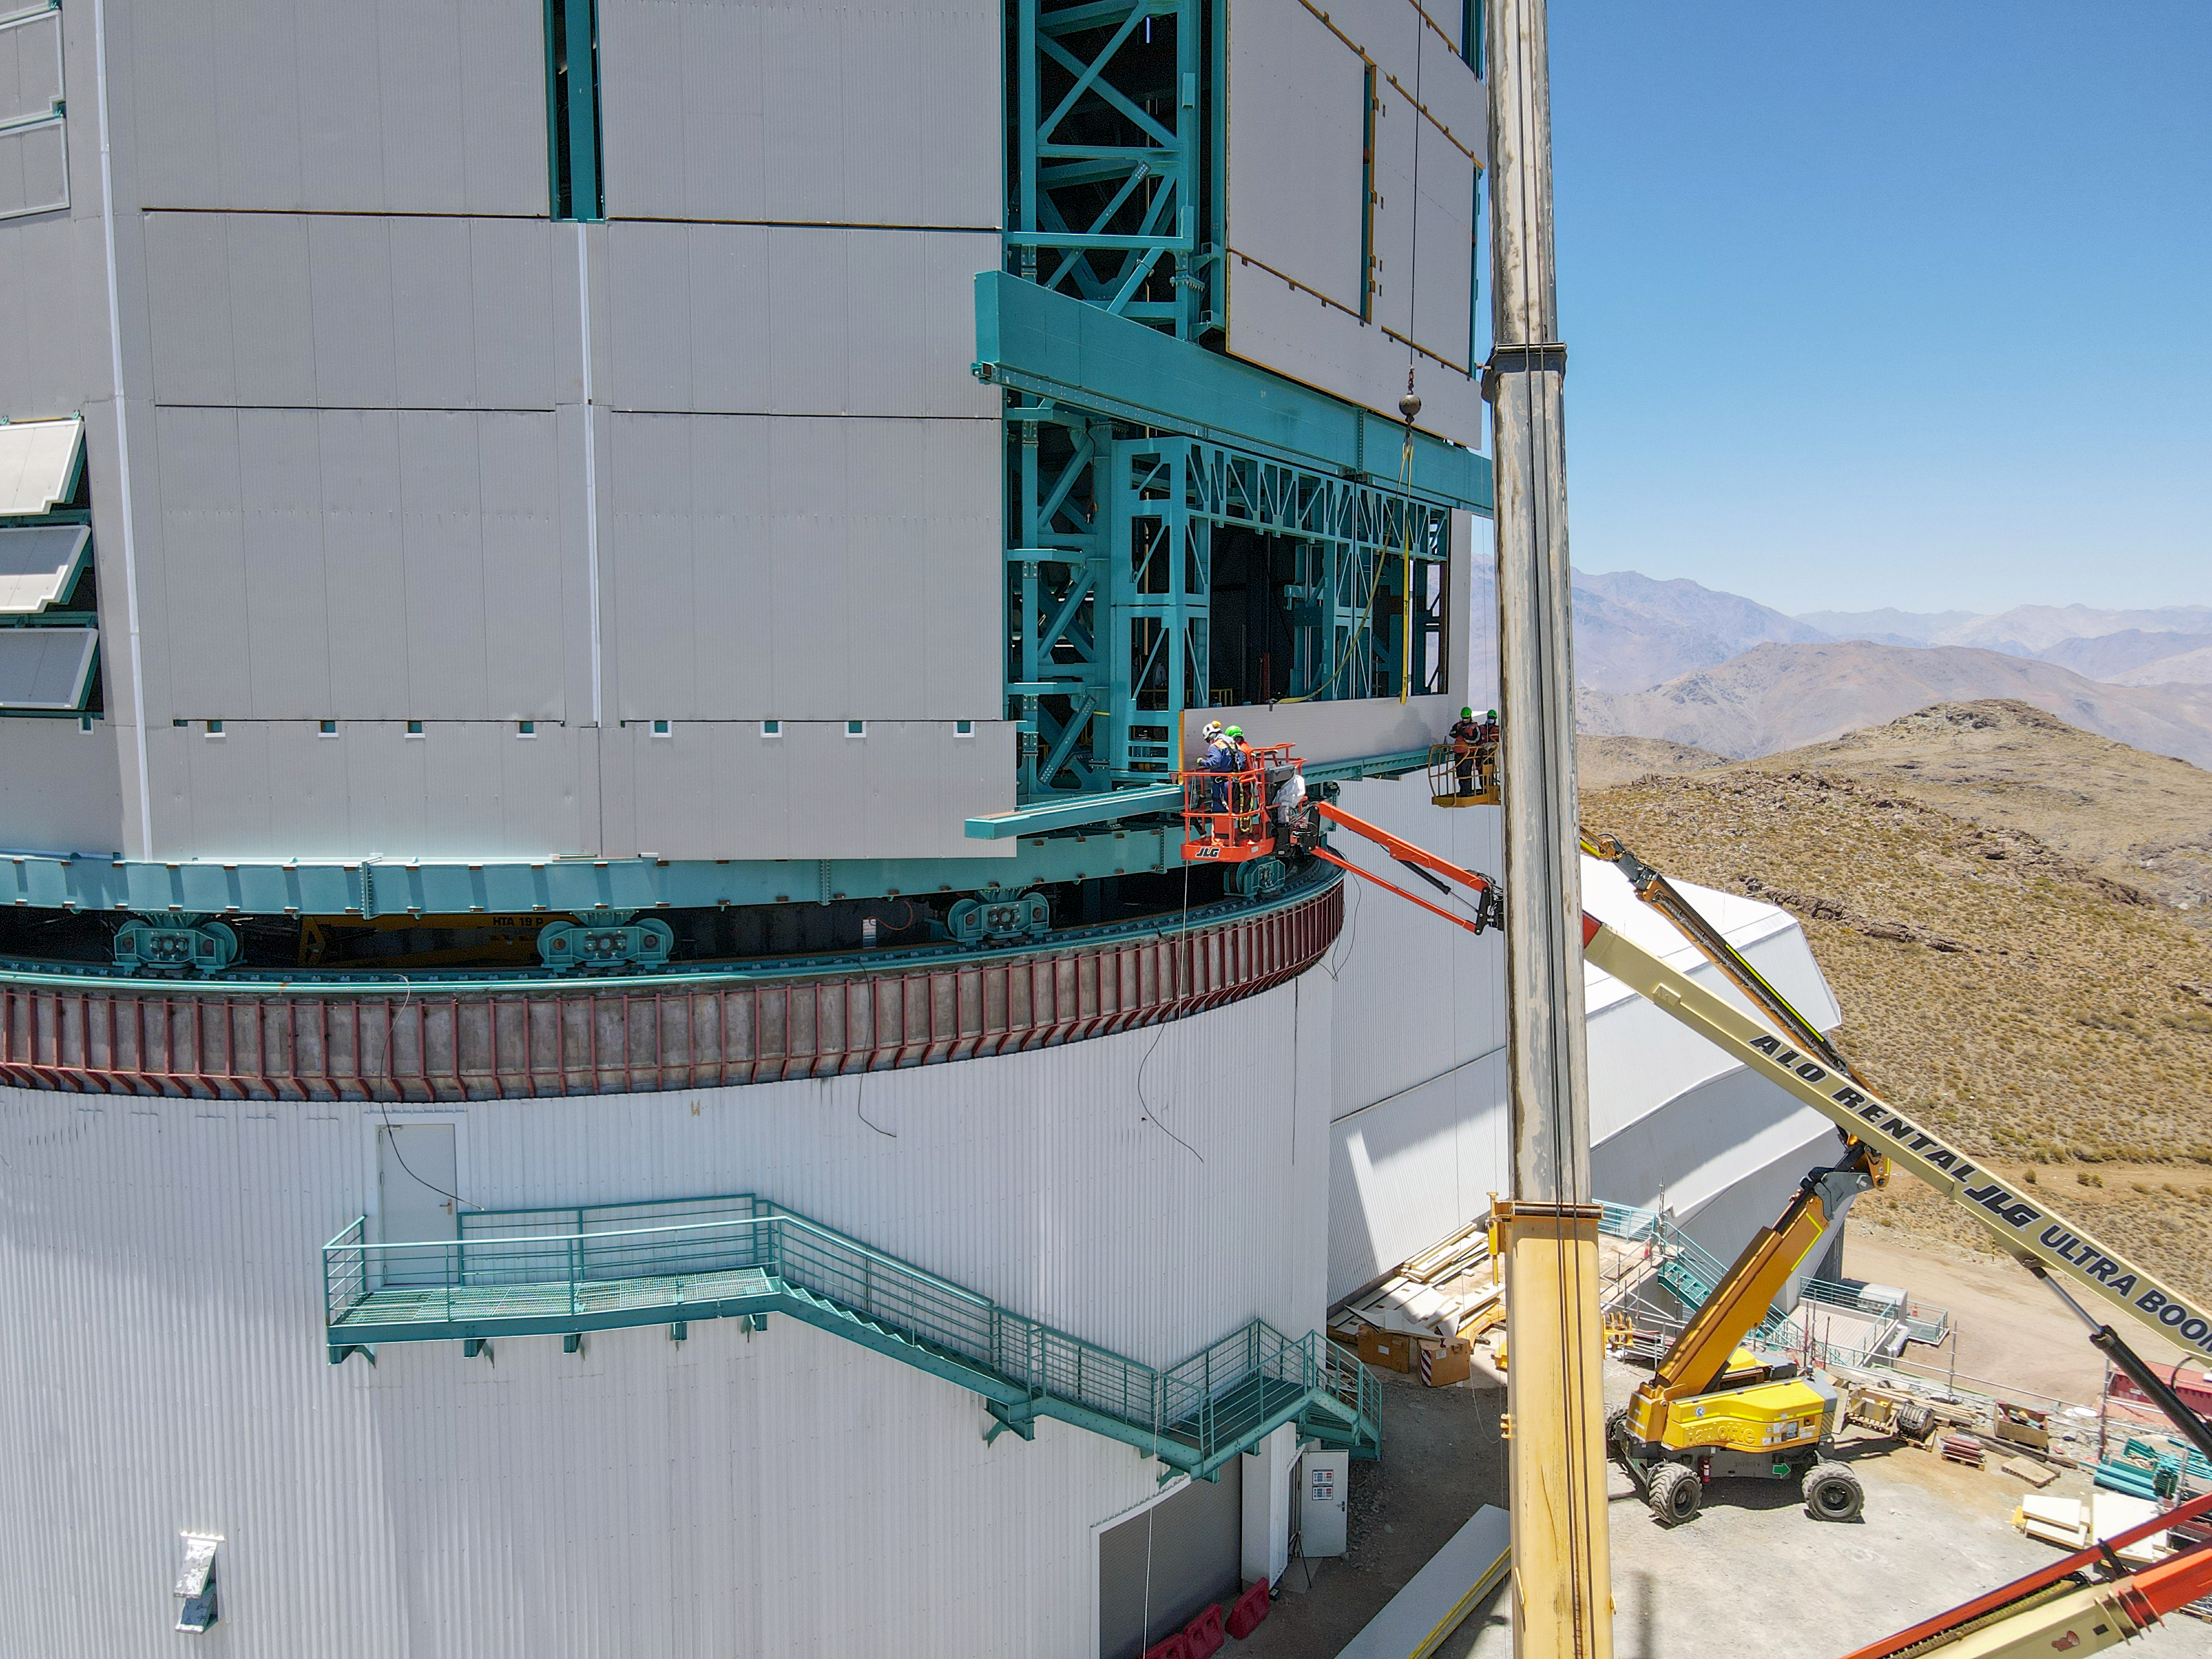

Rubin mid-December, 2020

Aerial drone view of current status of construction on the summit as of mid-December, 2020.

Credit: Rubin Obs/NSF/AURA